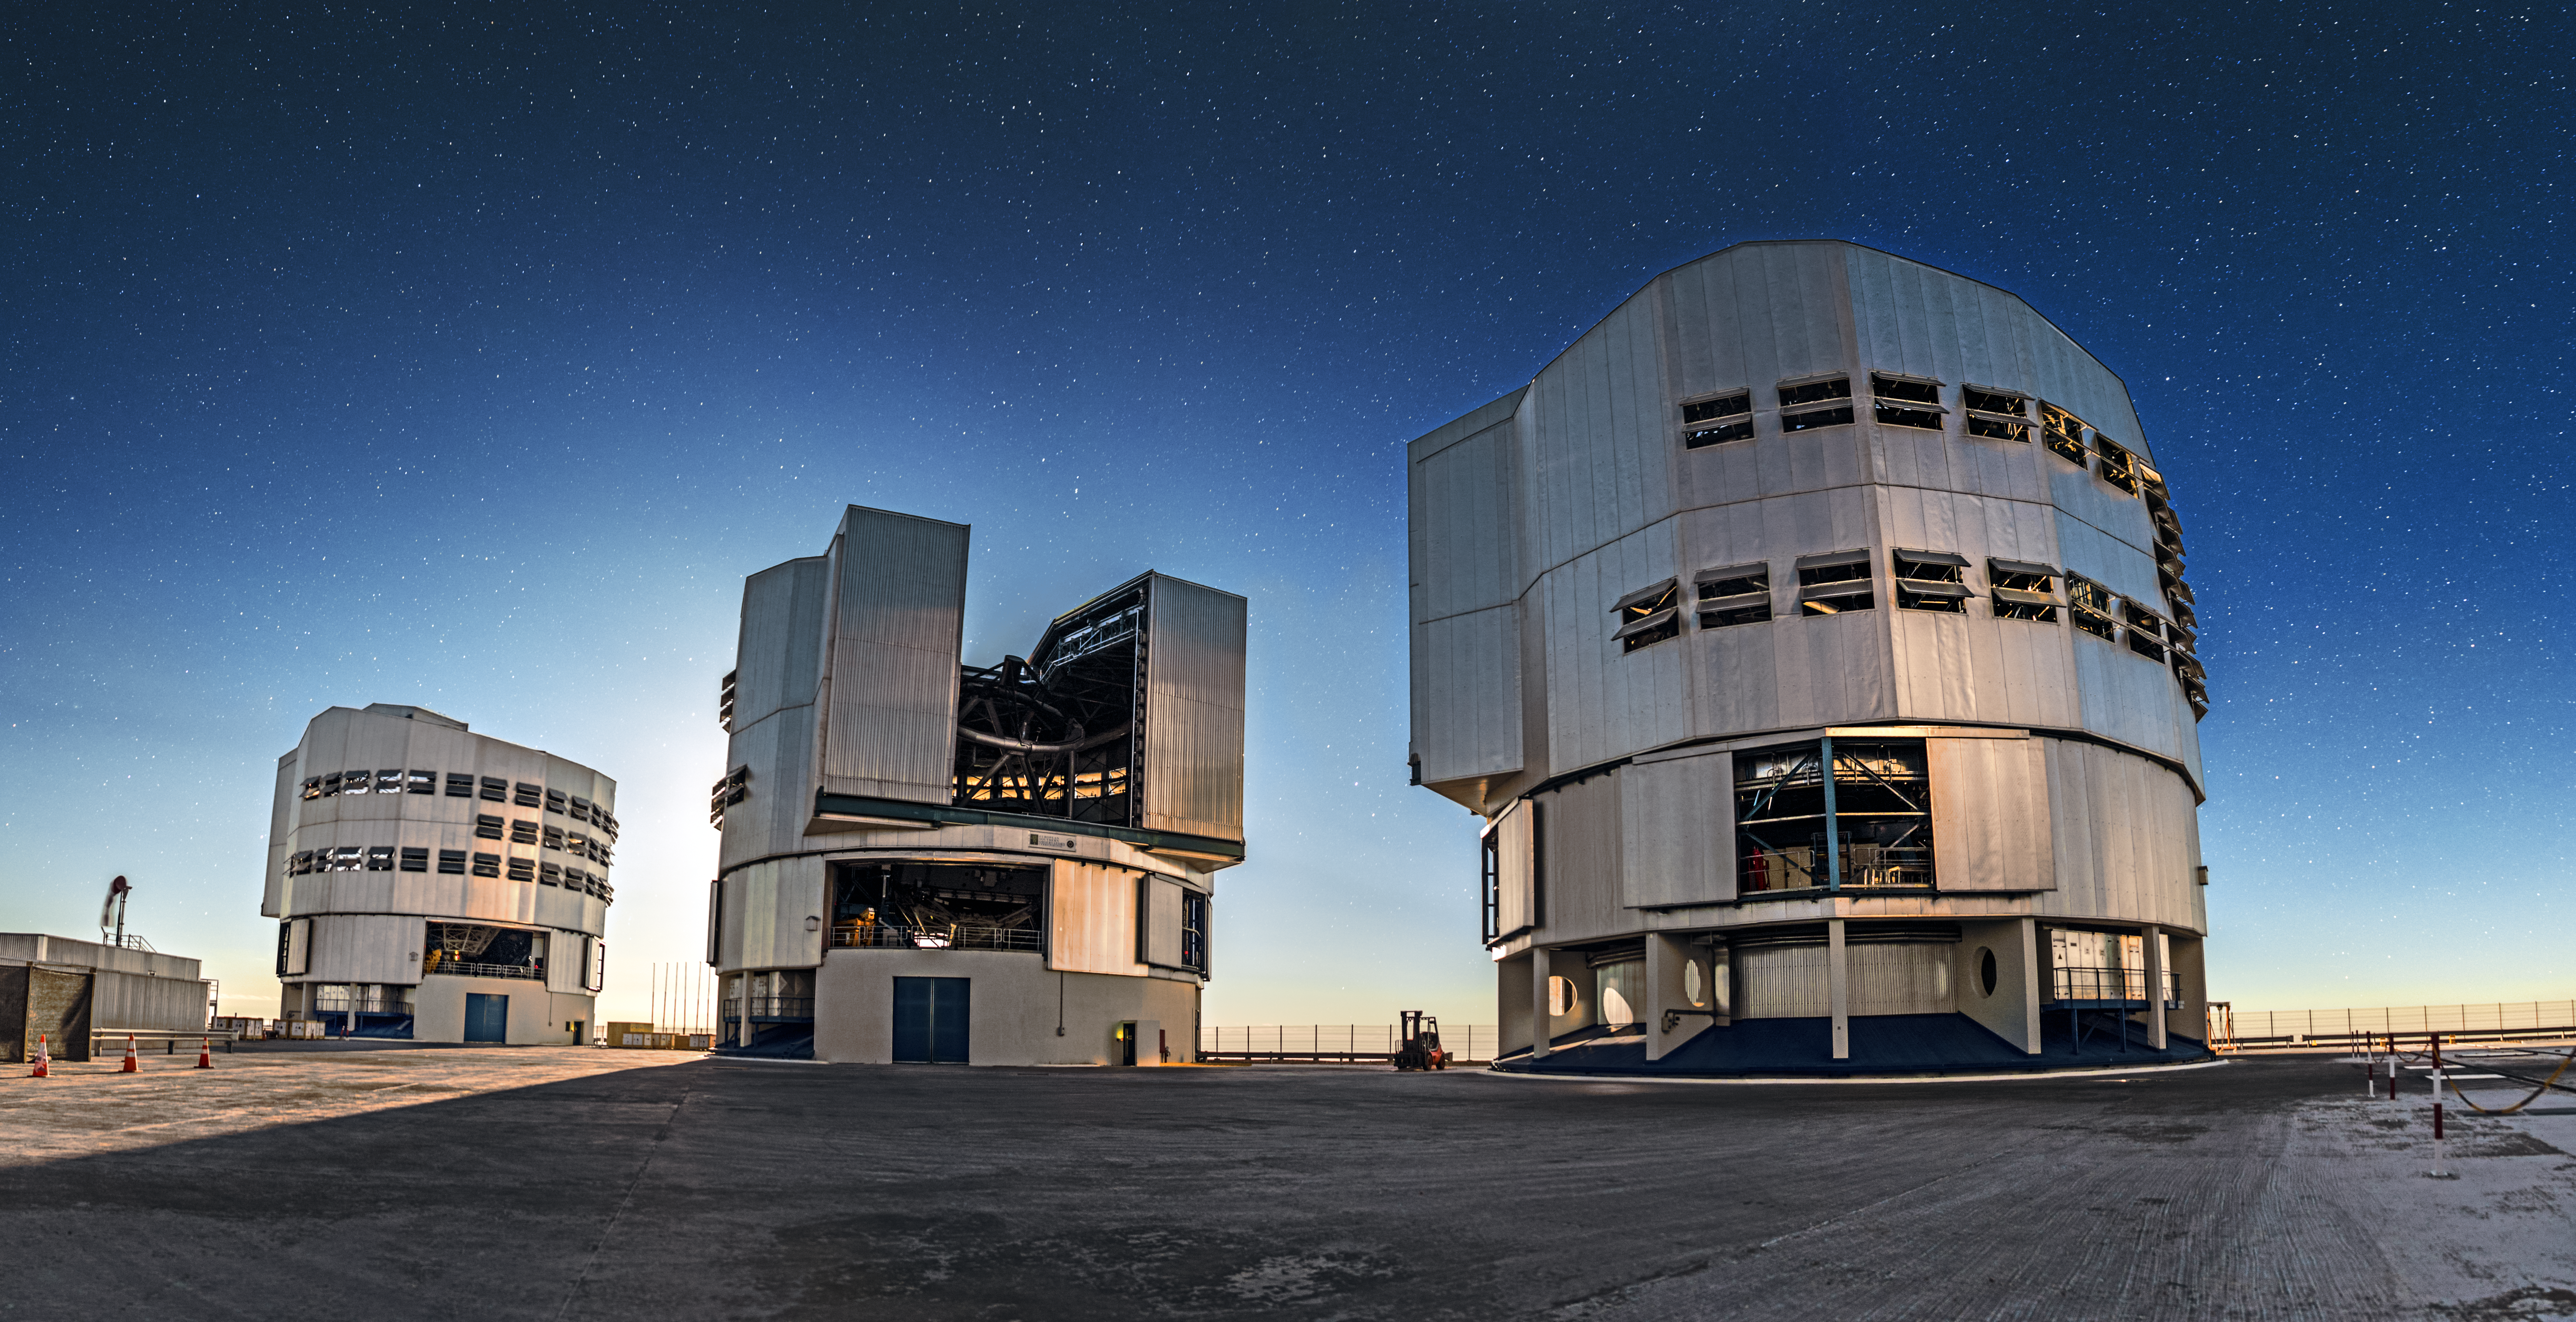

VLT at twilight

Three of the VLT's four Unit Telescopes stand on the platform at Paranal, casting long shadows in the twilight.

Credit: A. Tudorica/ESO